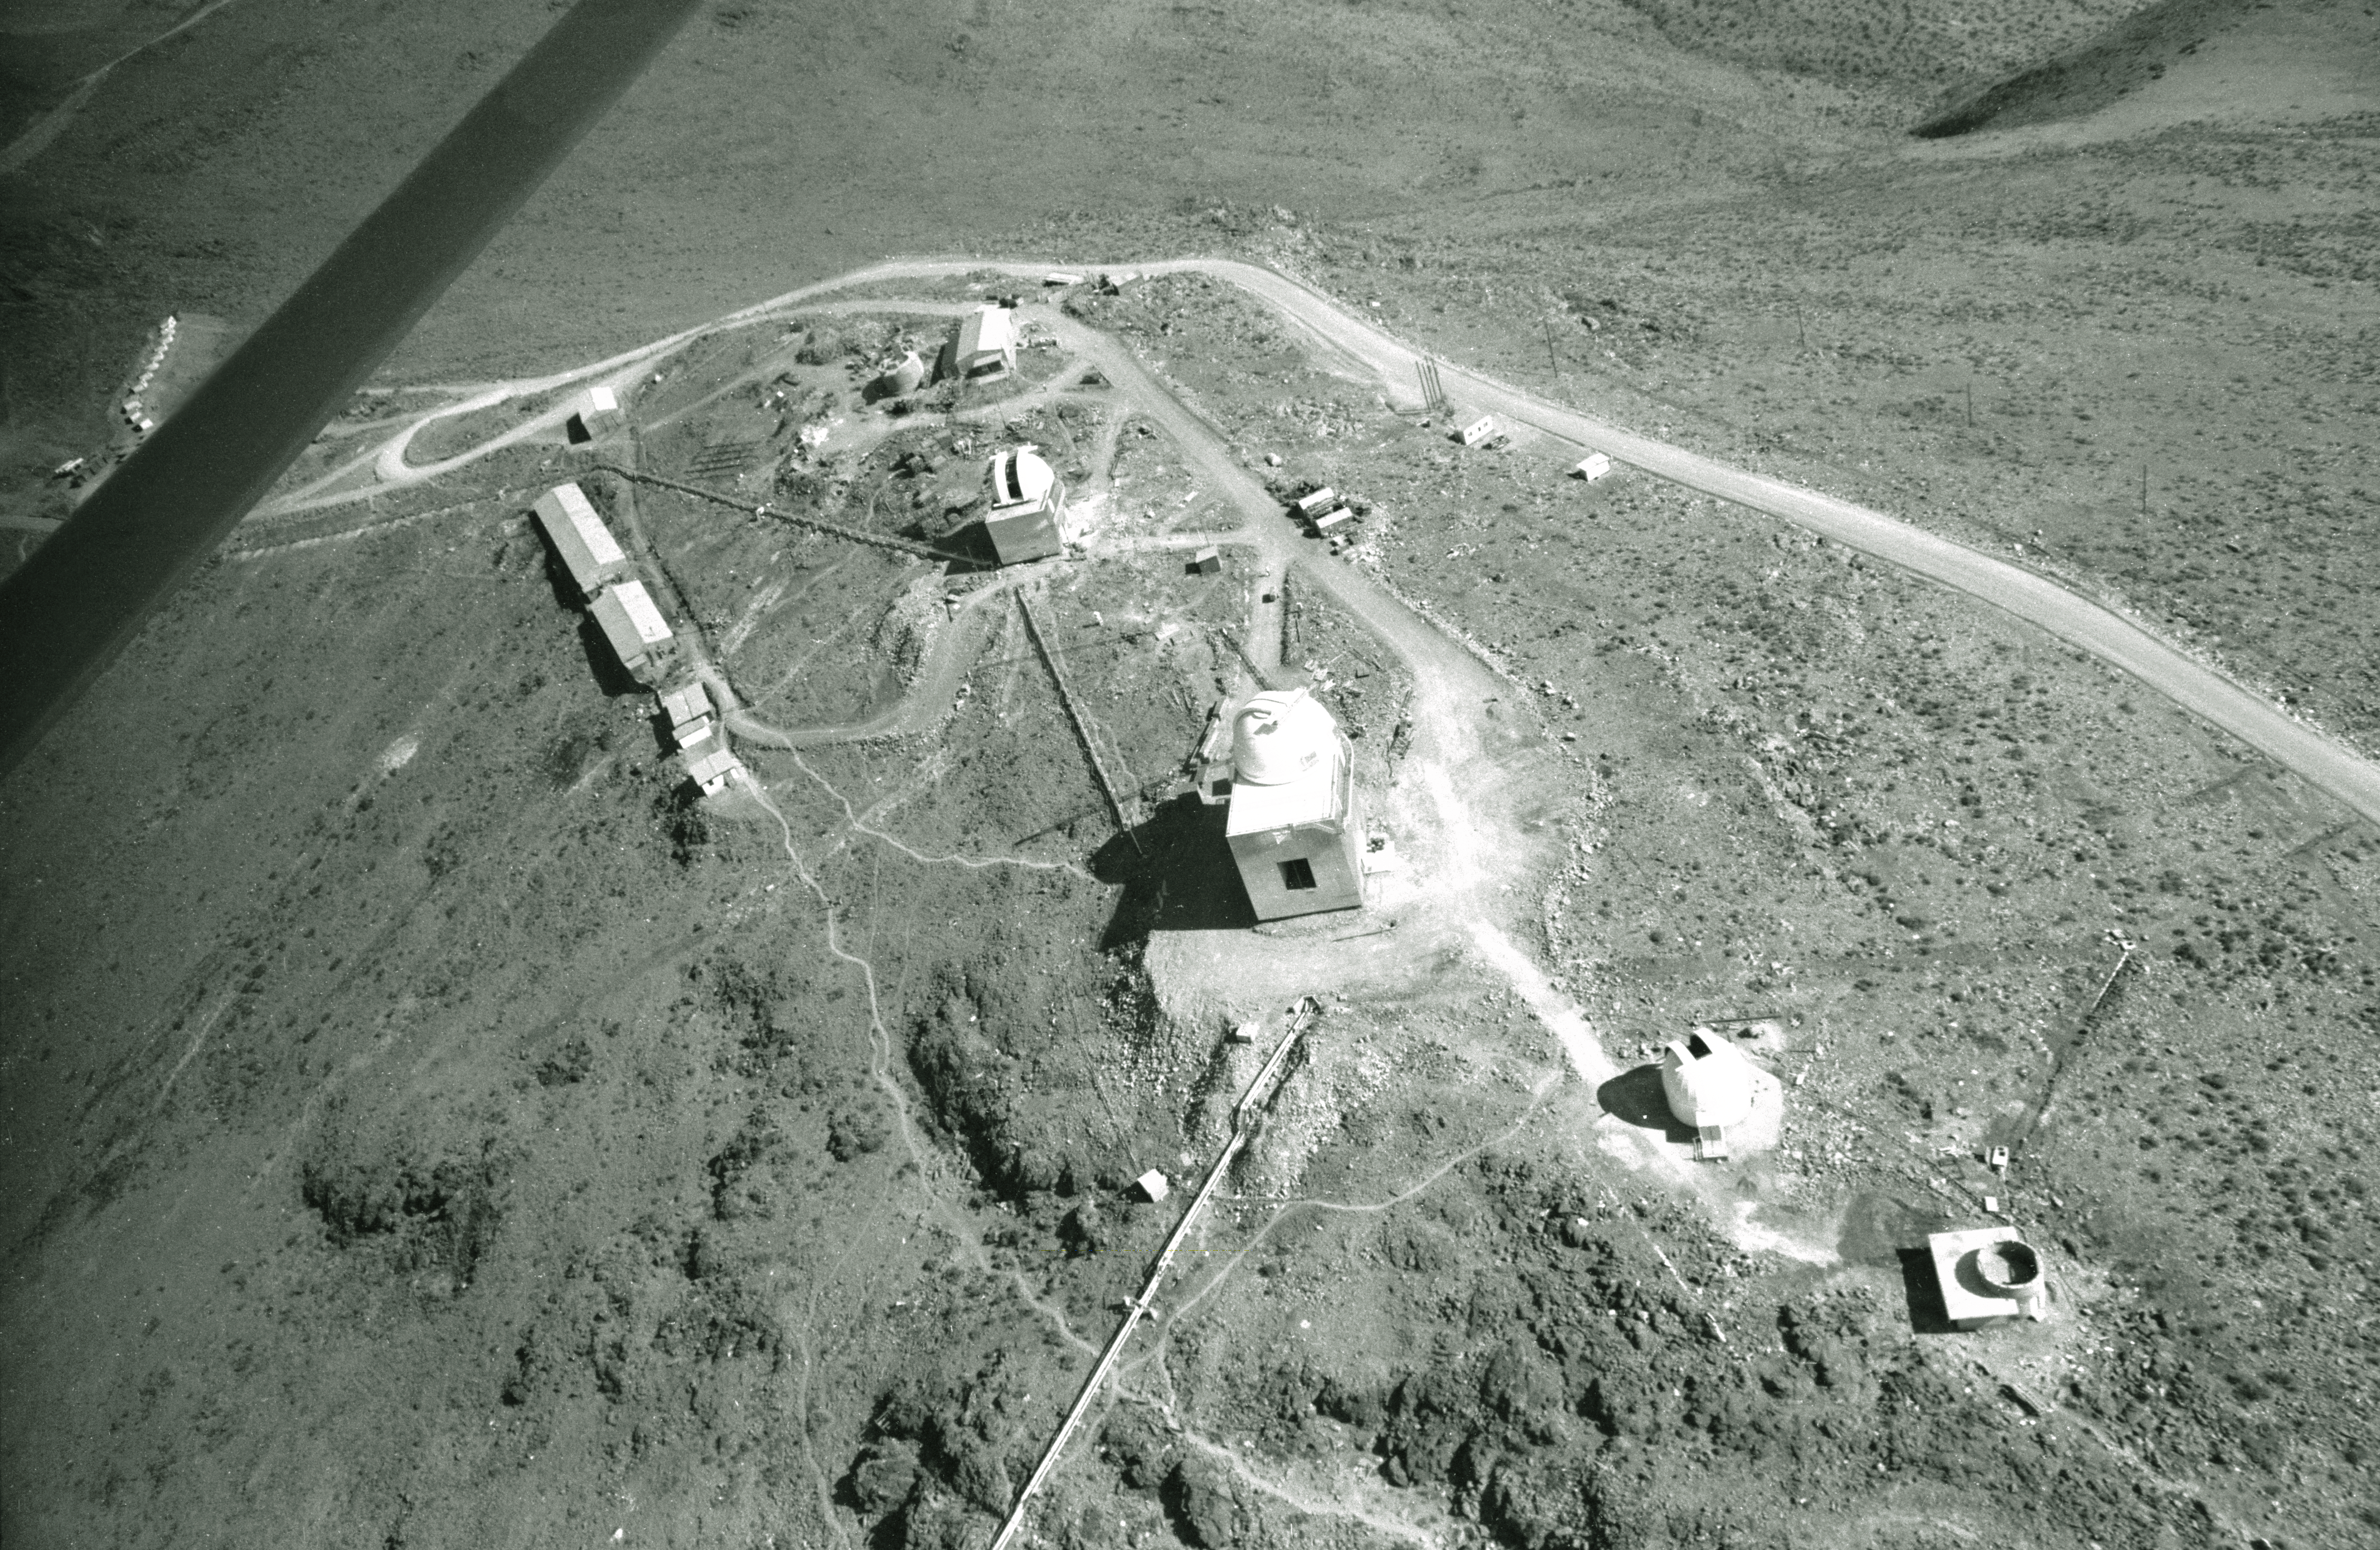

Aerial view of La Silla

Aerial View of La Silla. The middle0sized telescopes and staff quarters to the left, 1968.

Credit: ESO/R. Villena